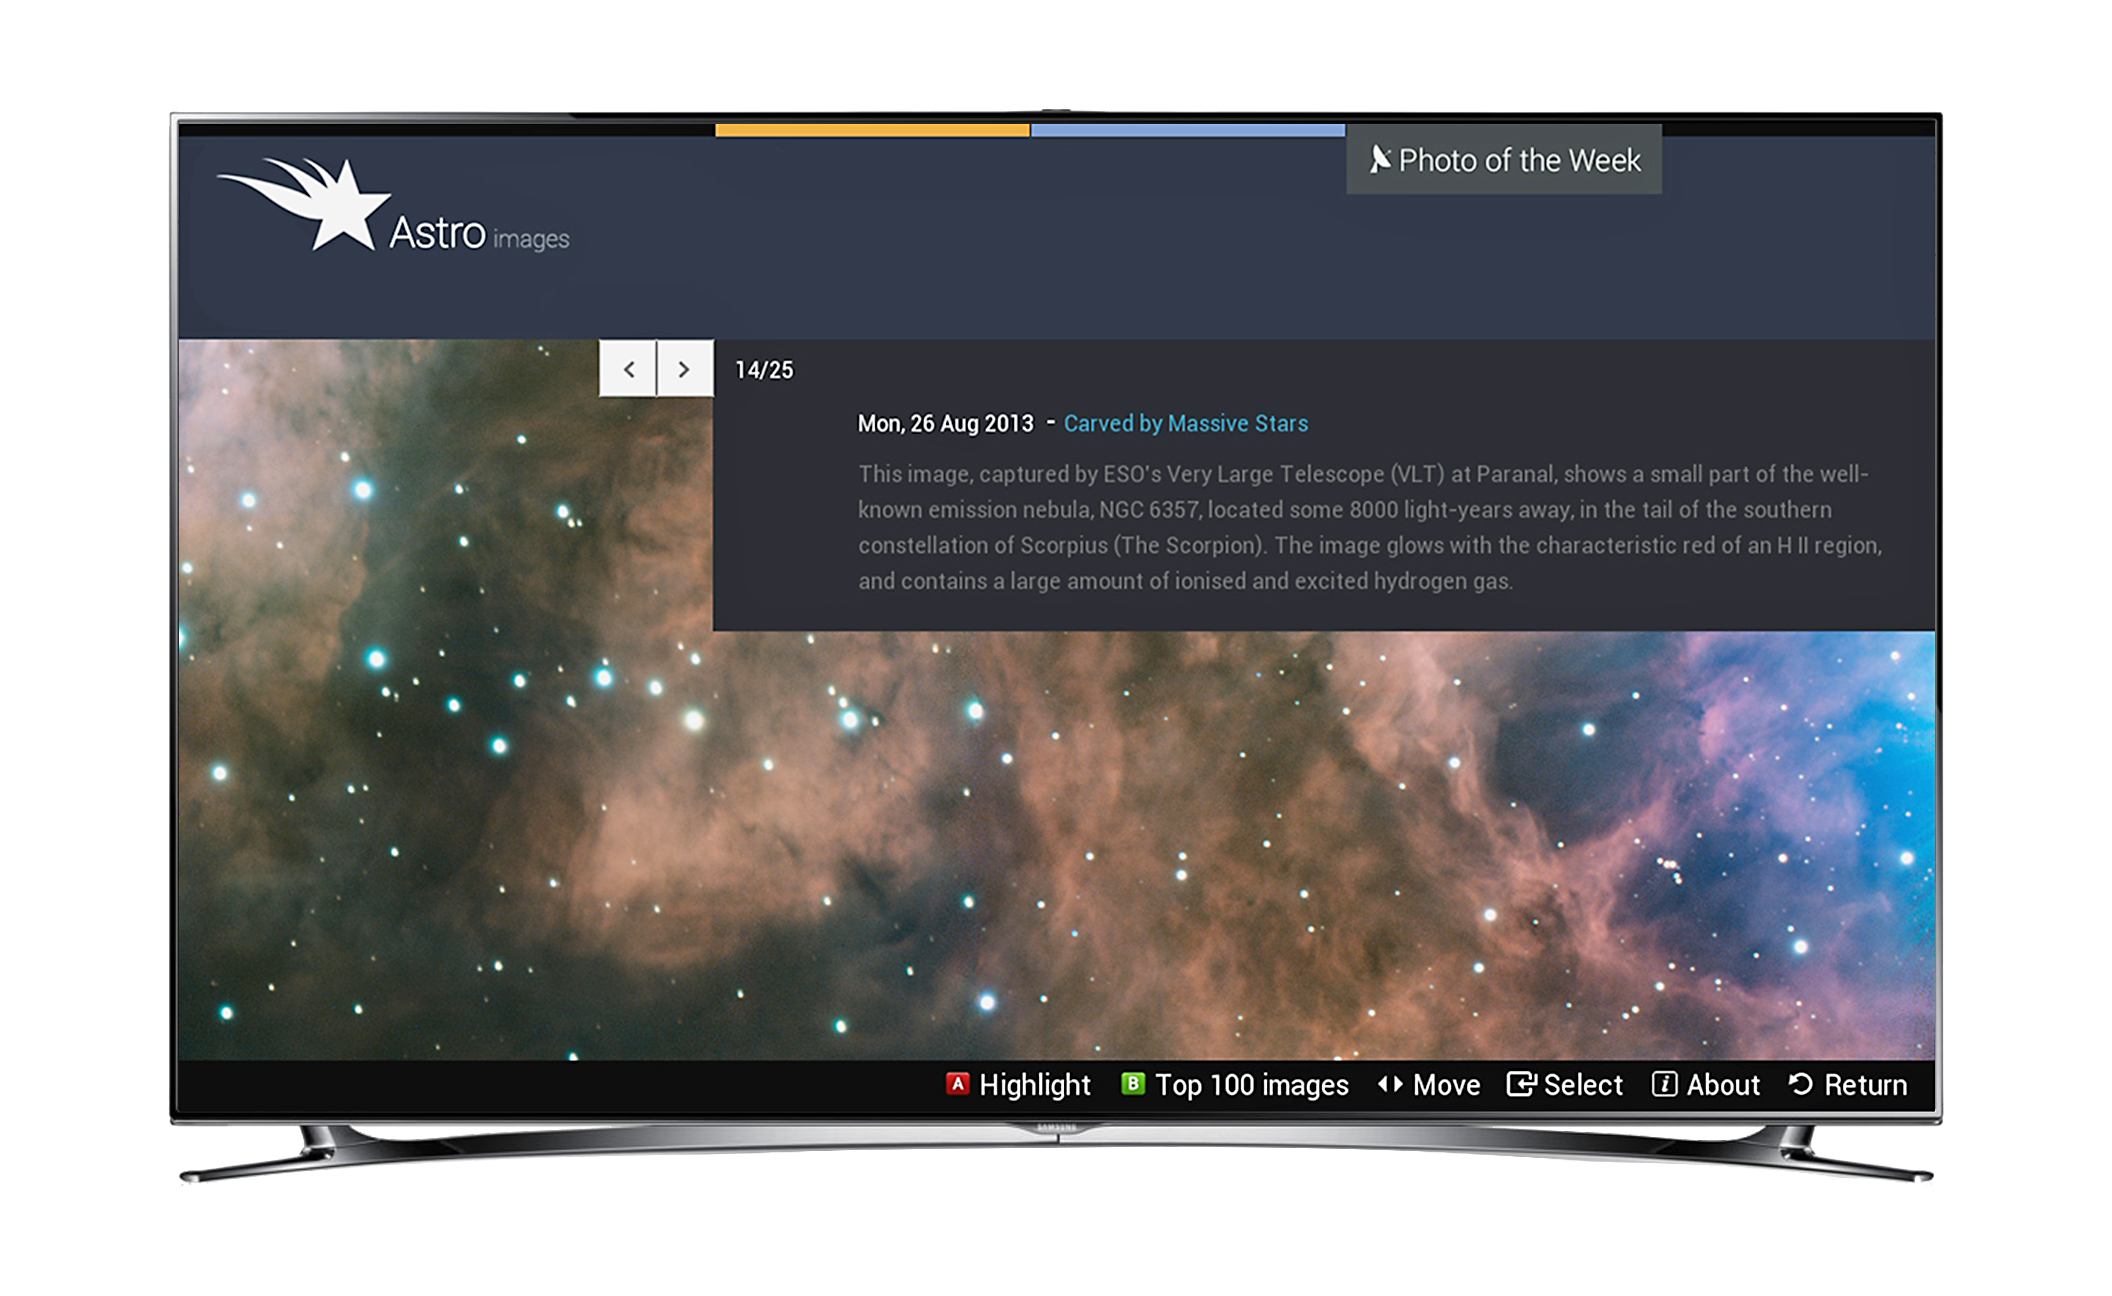

Screenshot of Astroimages Application for Smart TVs

This screen shot shows how the Astroimages App on Samsung smart TVs displays spectacular images and other information from ESO. In this view pictures of the week are being displayed.

Credit: Samsung/ESO